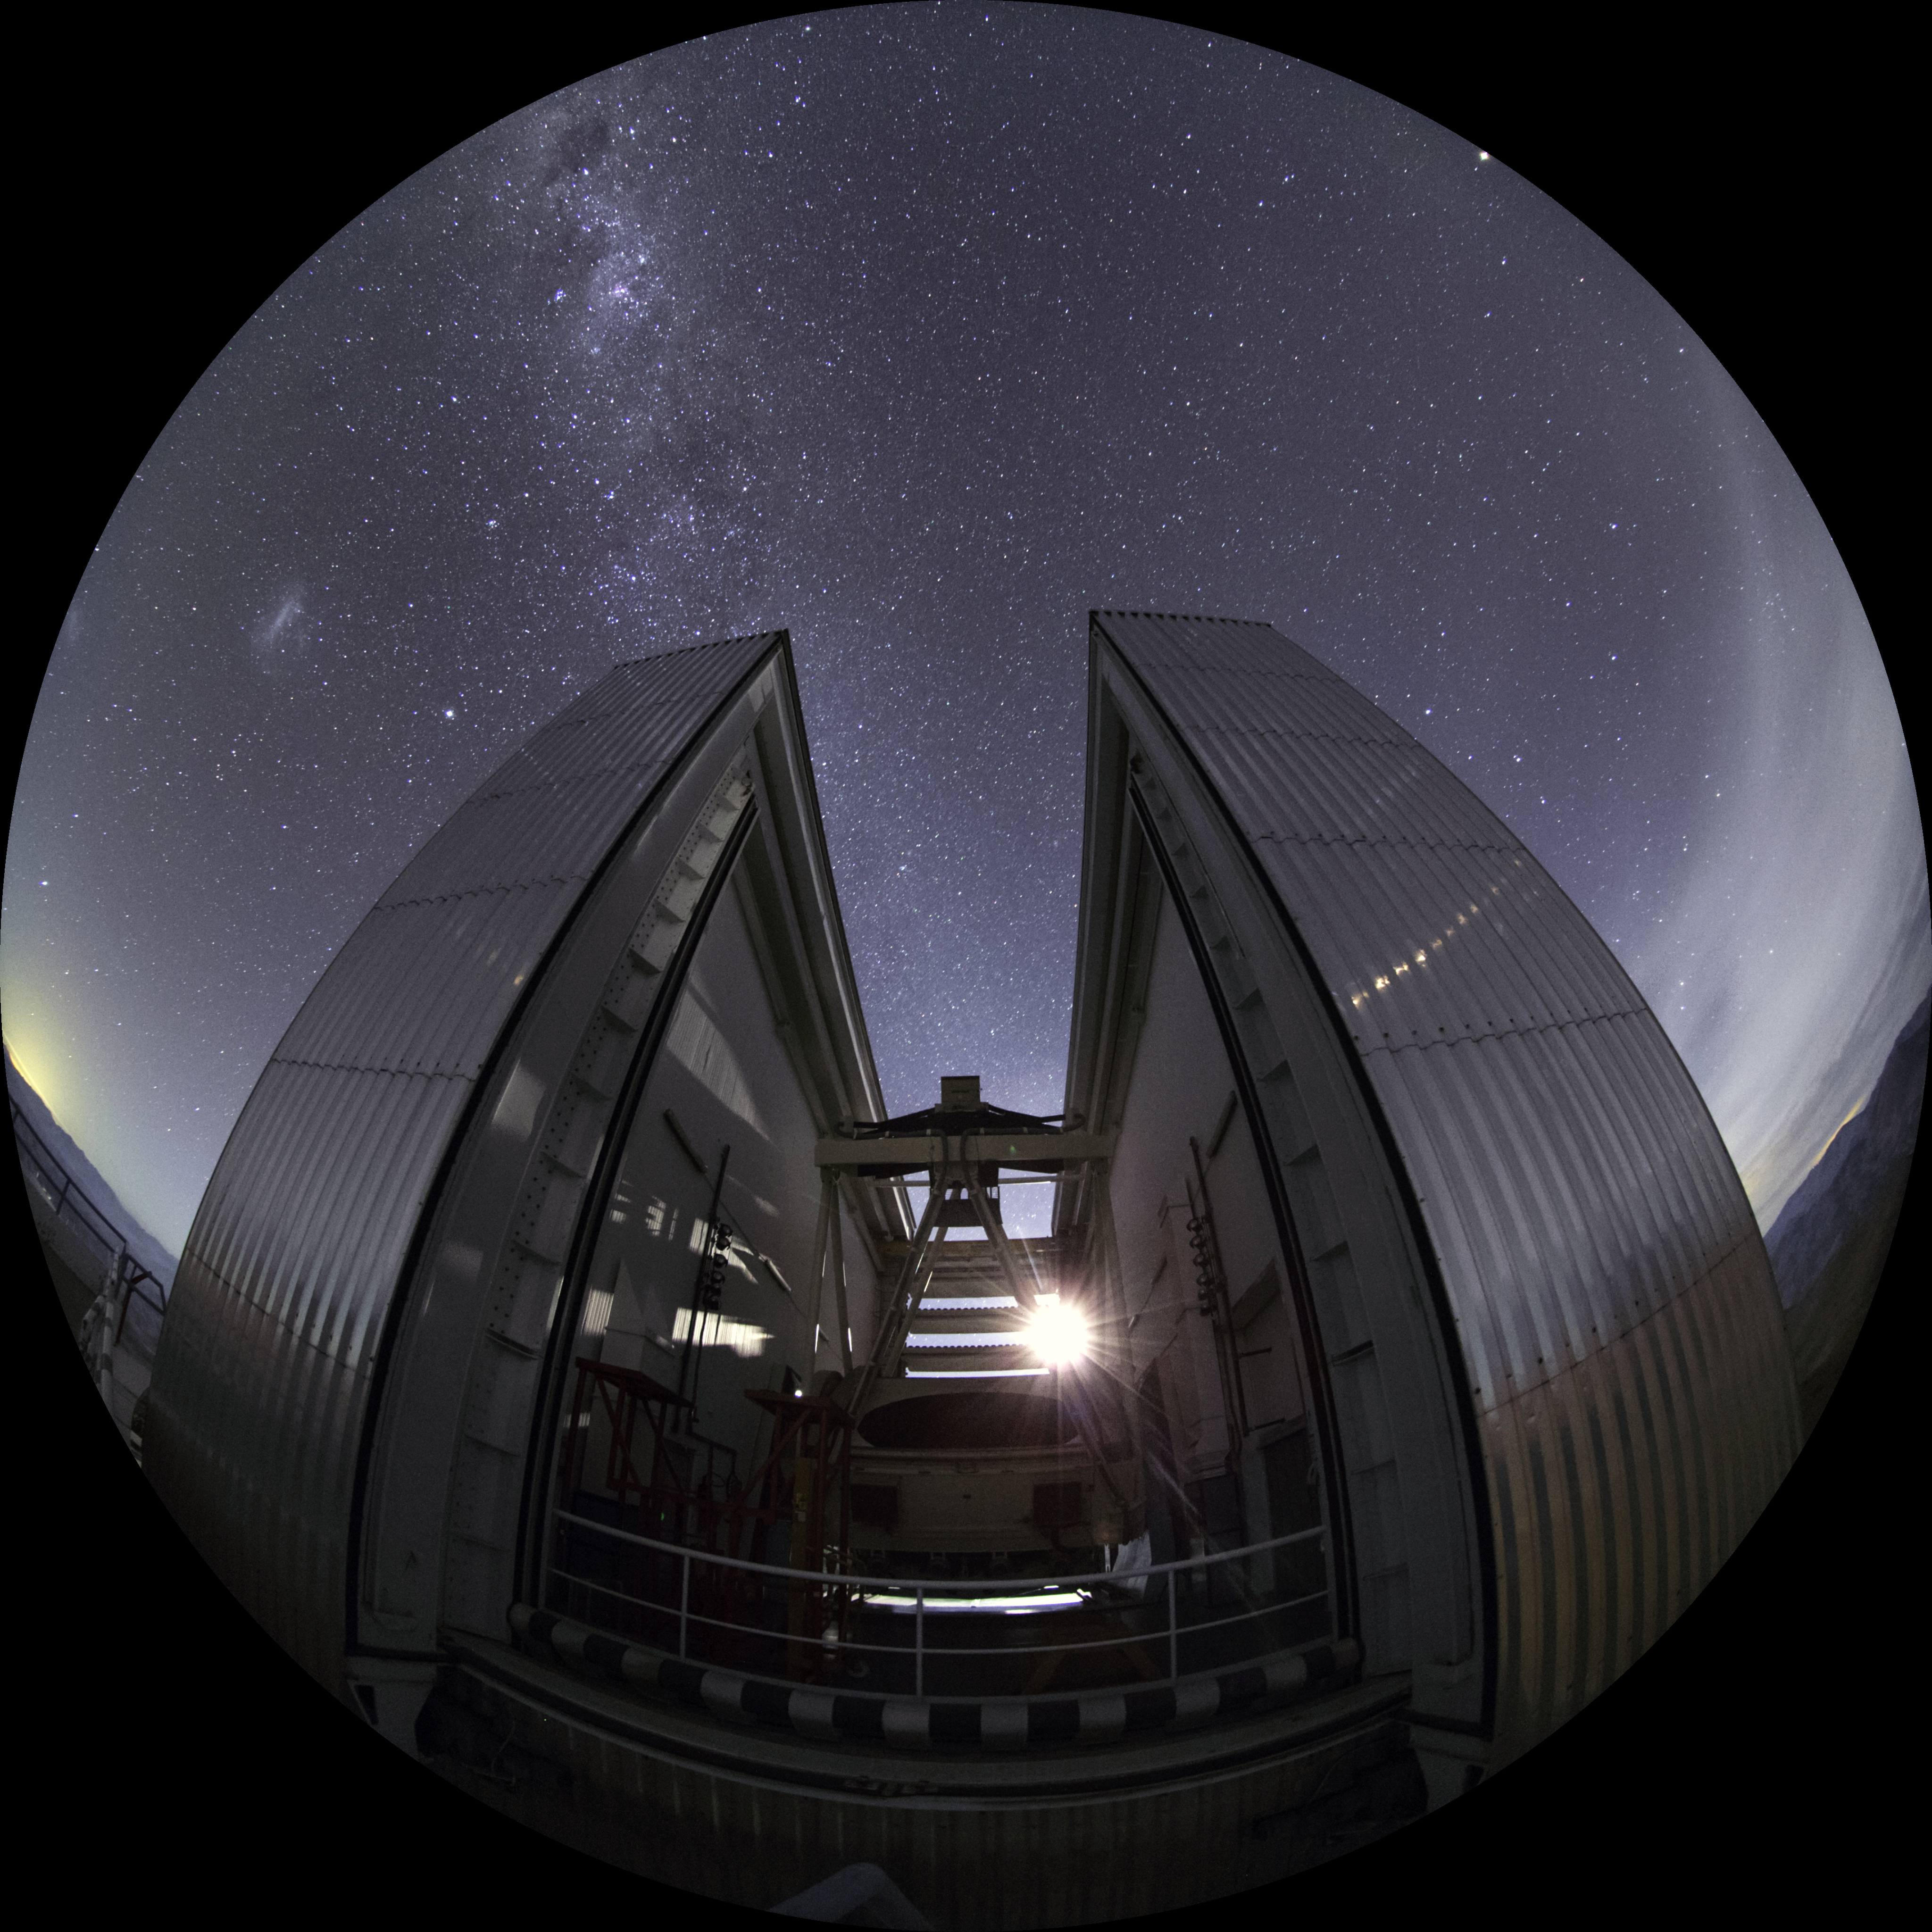

Image still from the planetarium show "From Earth to the Universe"

This is a still image from ESO’s first in-house produced fulldome planetarium movie, From Earth to the Universe, showing the ESO’s New Technology Telescope.

Credit: ESO/B. Tafreshi